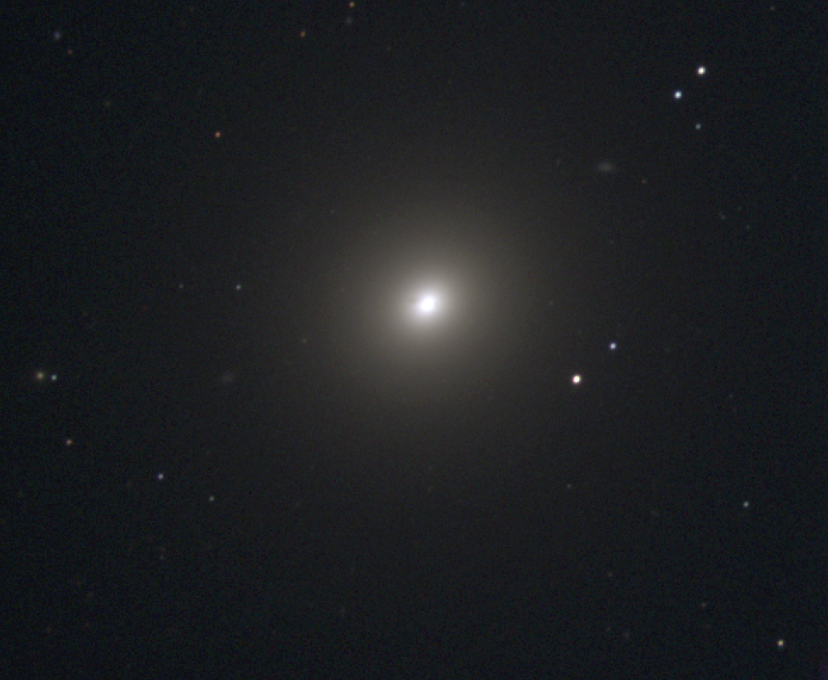

M84, NGC 4374

M84 is an elliptical galaxy of type E1 and a member of the large Virgo Cluster of galaxies. There are also some suggestions that it is actually a face-on lenticular galaxy. Lenticulars, type S0, are mostly smooth and featureless, like elliptical galaxies, but have a significant amount of dust and often some disk-like component, similar to the disk of a spiral galaxy without the arms. M84 contains a small central active region, with two oppositely directed jets visible at radio wavelengths. This image was taken at the KPNO 0.9-meter telescope in December 1996. The Virgo cluster also includes Messier galaxies M49, M58, M59, M60, M61, M85, M86, M87, M88, M89, M90, M91, M98, M99, and M100.

Credit: NOIRLab/NSF/AURA